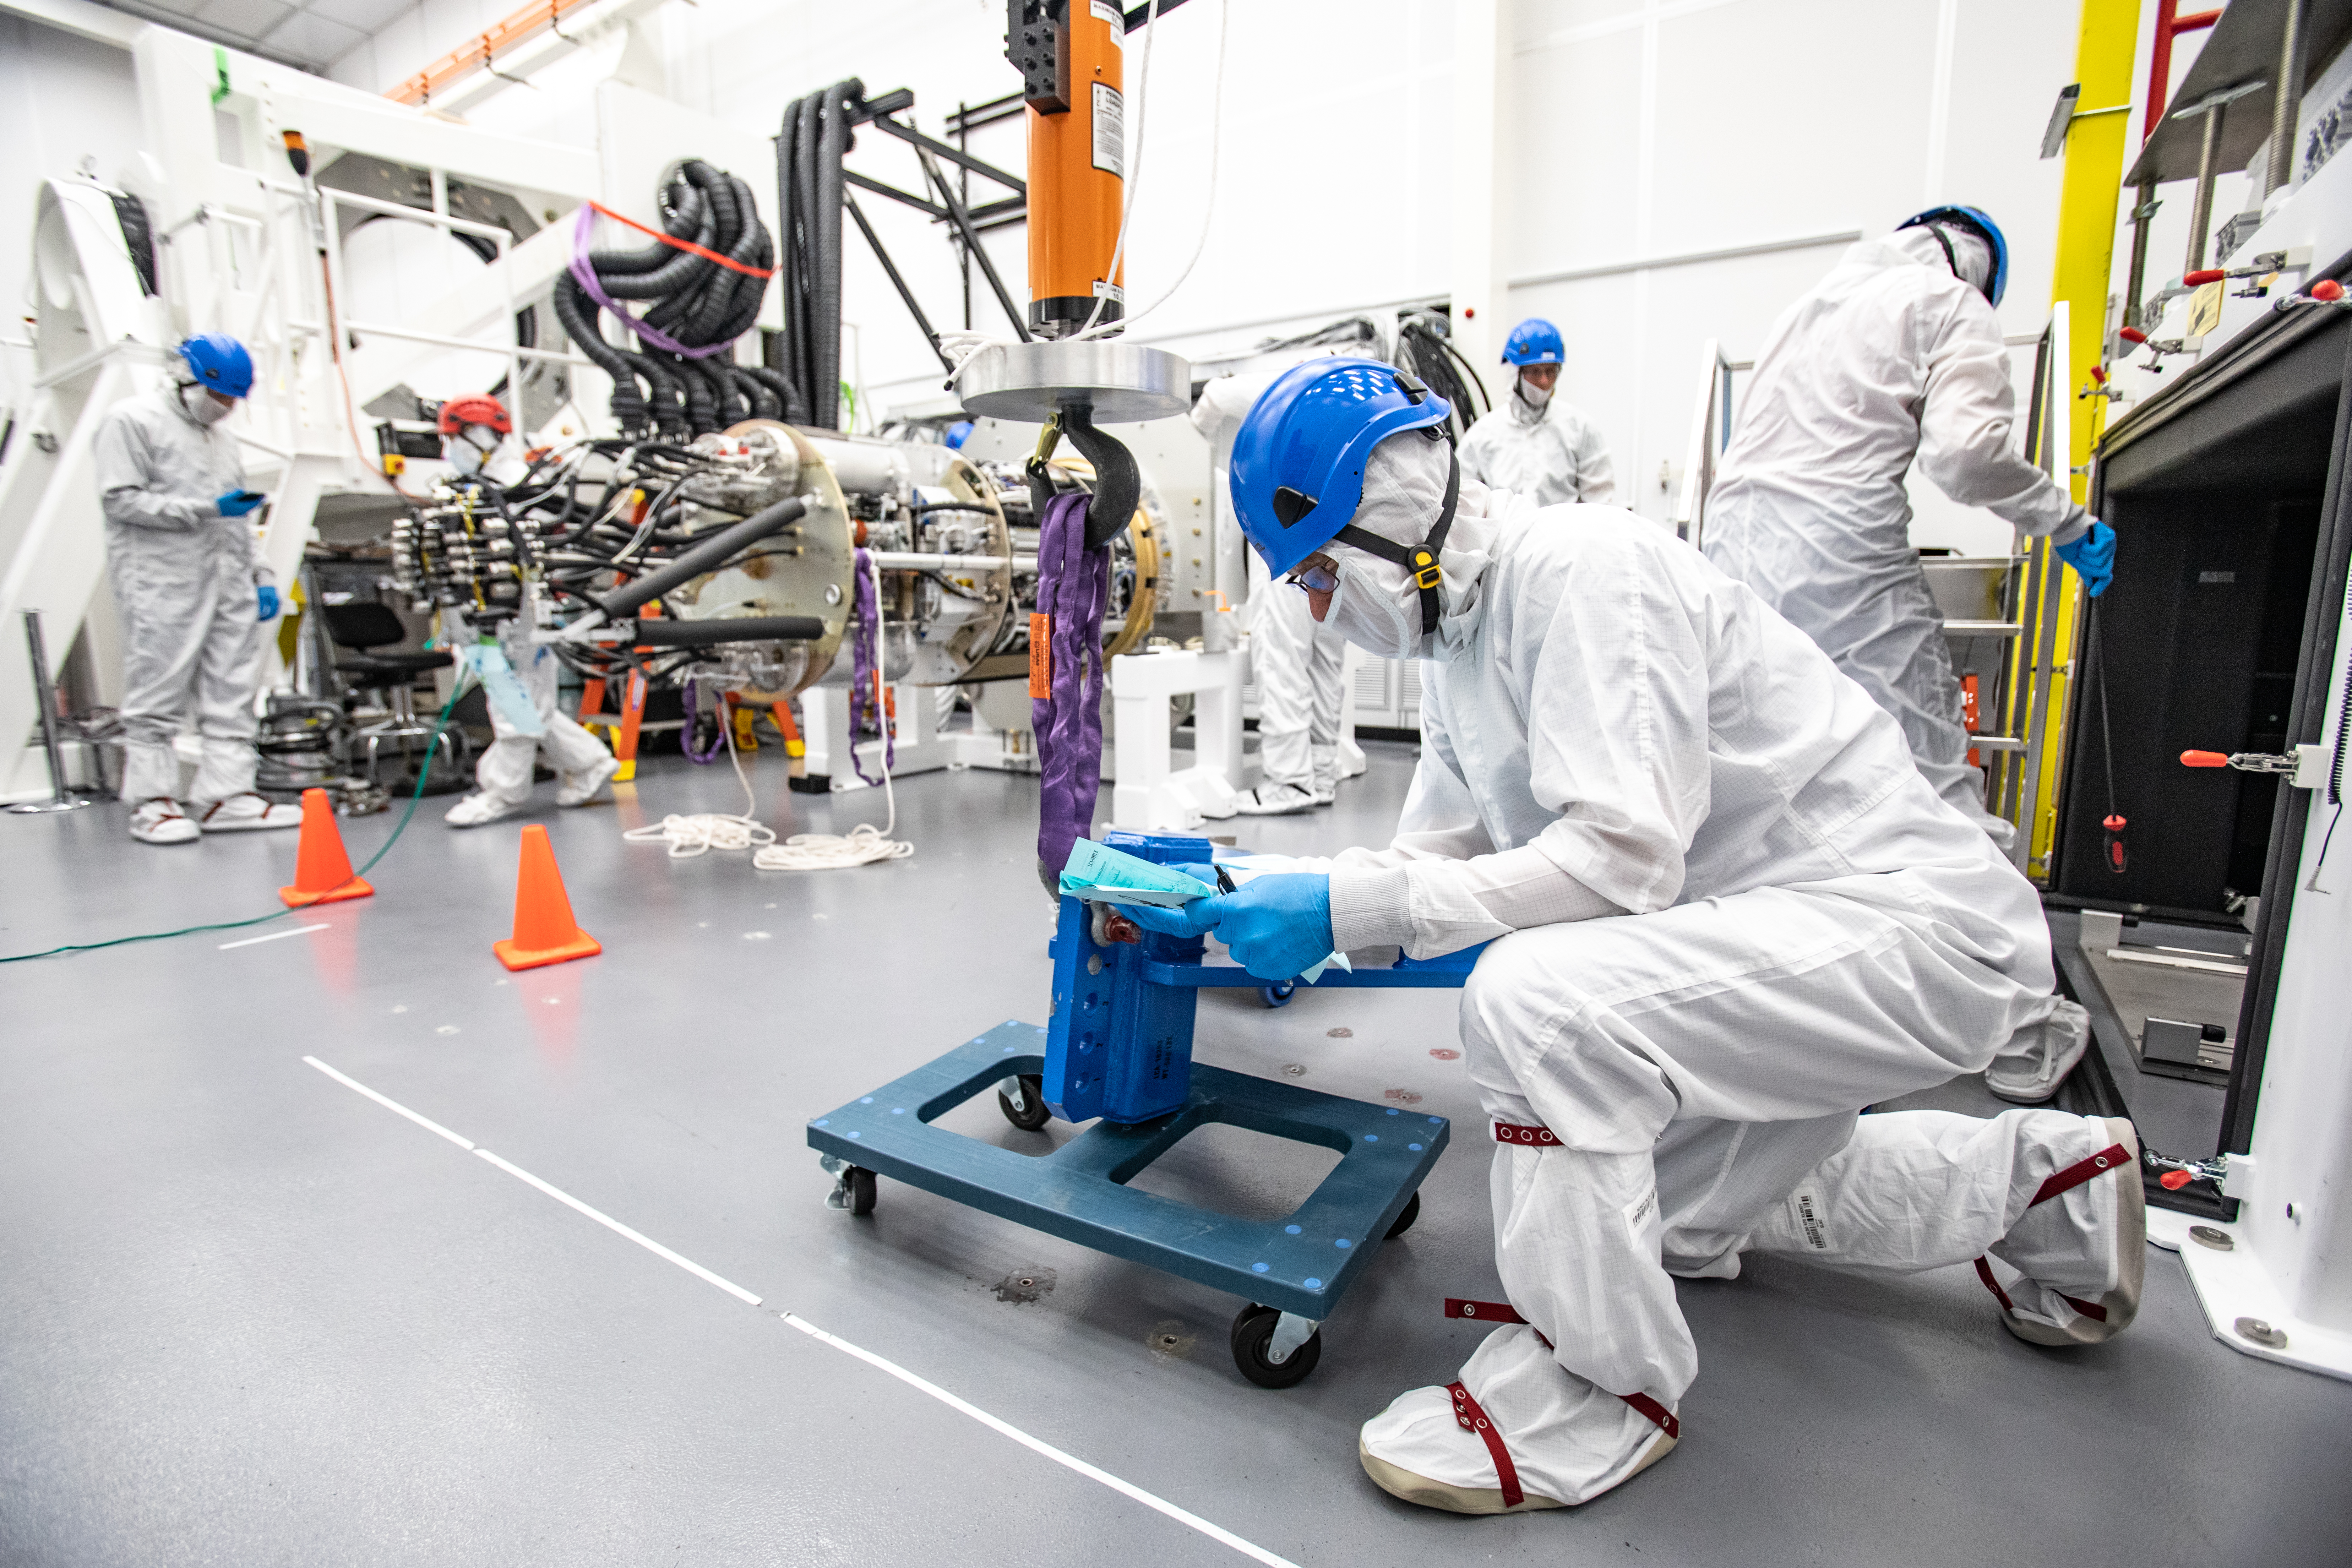

LSST Cryostat to Camera Body Lift

The LSST camera team successfully installed the cryostat to the camera body on April 8.

Credit: Jacqueline Ramseyer Orrell/SLAC National Accelerator Laboratory